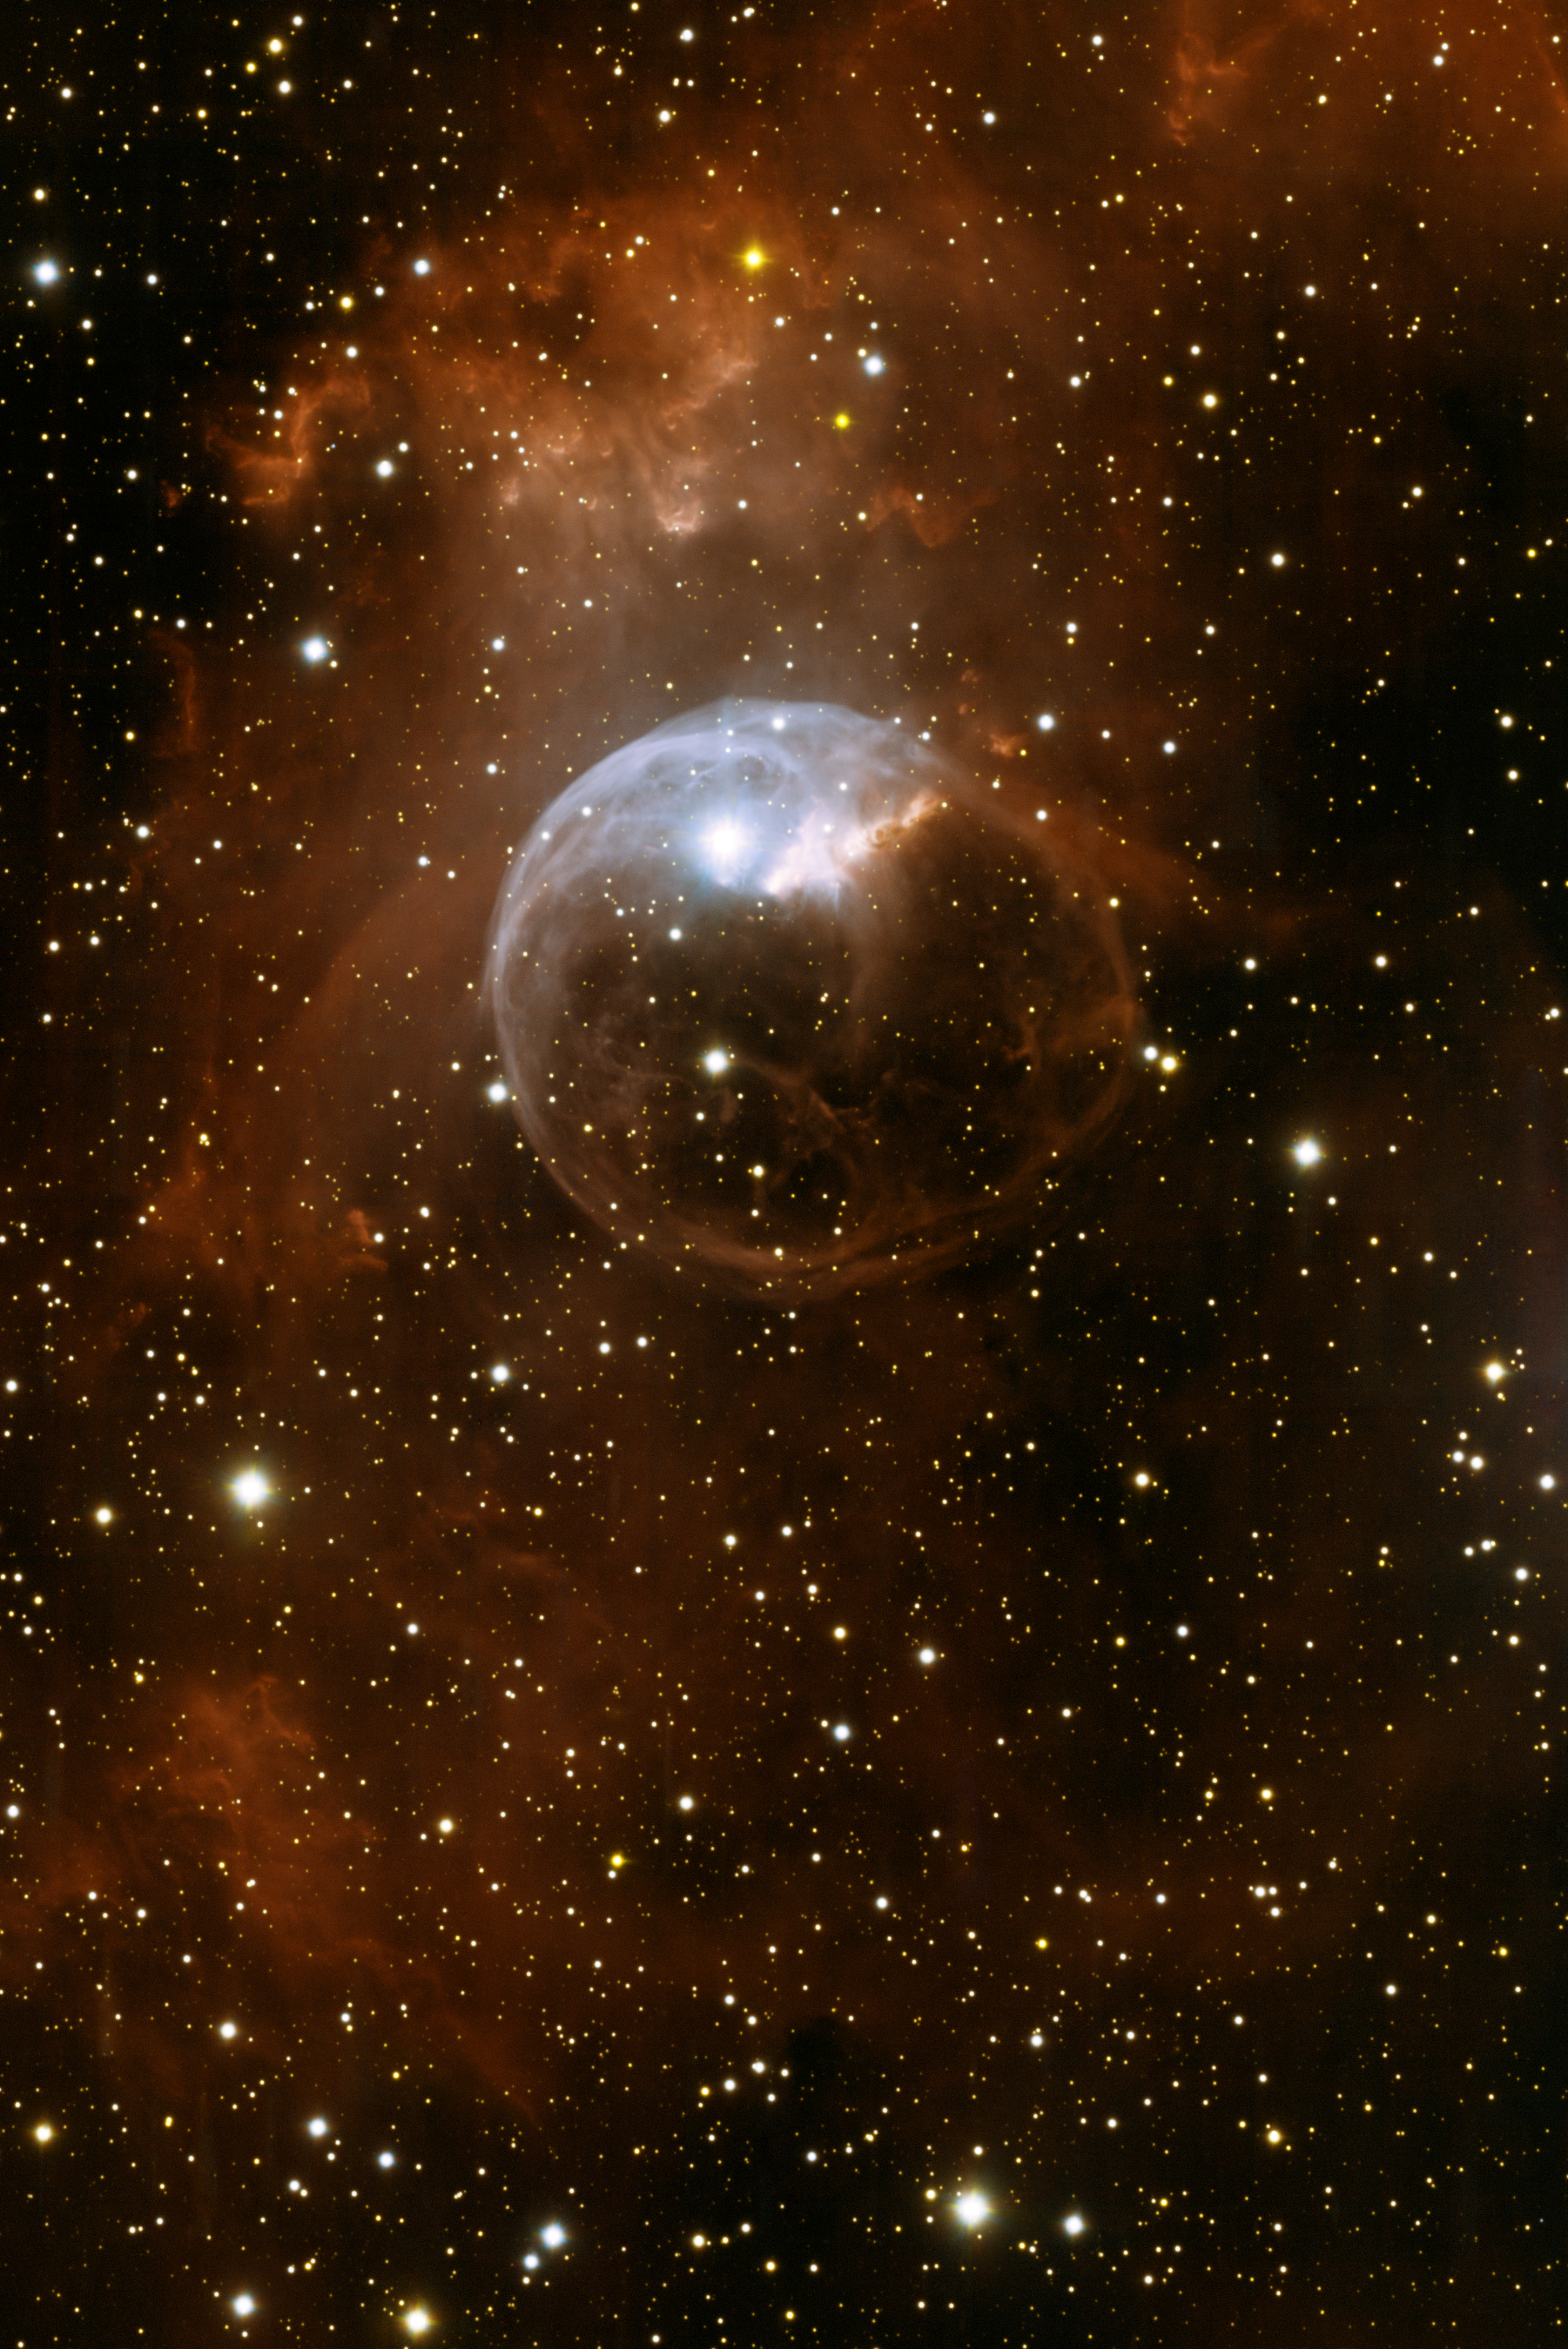

Bubble Nebula (NGC 7635)

This central, cosmetically corrected view of NGC 7635 shows the nebulosity carved out by the winds of the massive central star and demonstrates the exquisite image quality of the new One Degree Imager camera on the WIYN 3.5-m telescope. A wide-view image of the nebula, demonstrating the large field of view of the camera, is found here. For more information, see NOAO Press Release 12-07.

Credit: KPNO/NOIRLab/NSF/AURA/WIYN/T.A. Rector (University of Alaska Anchorage)